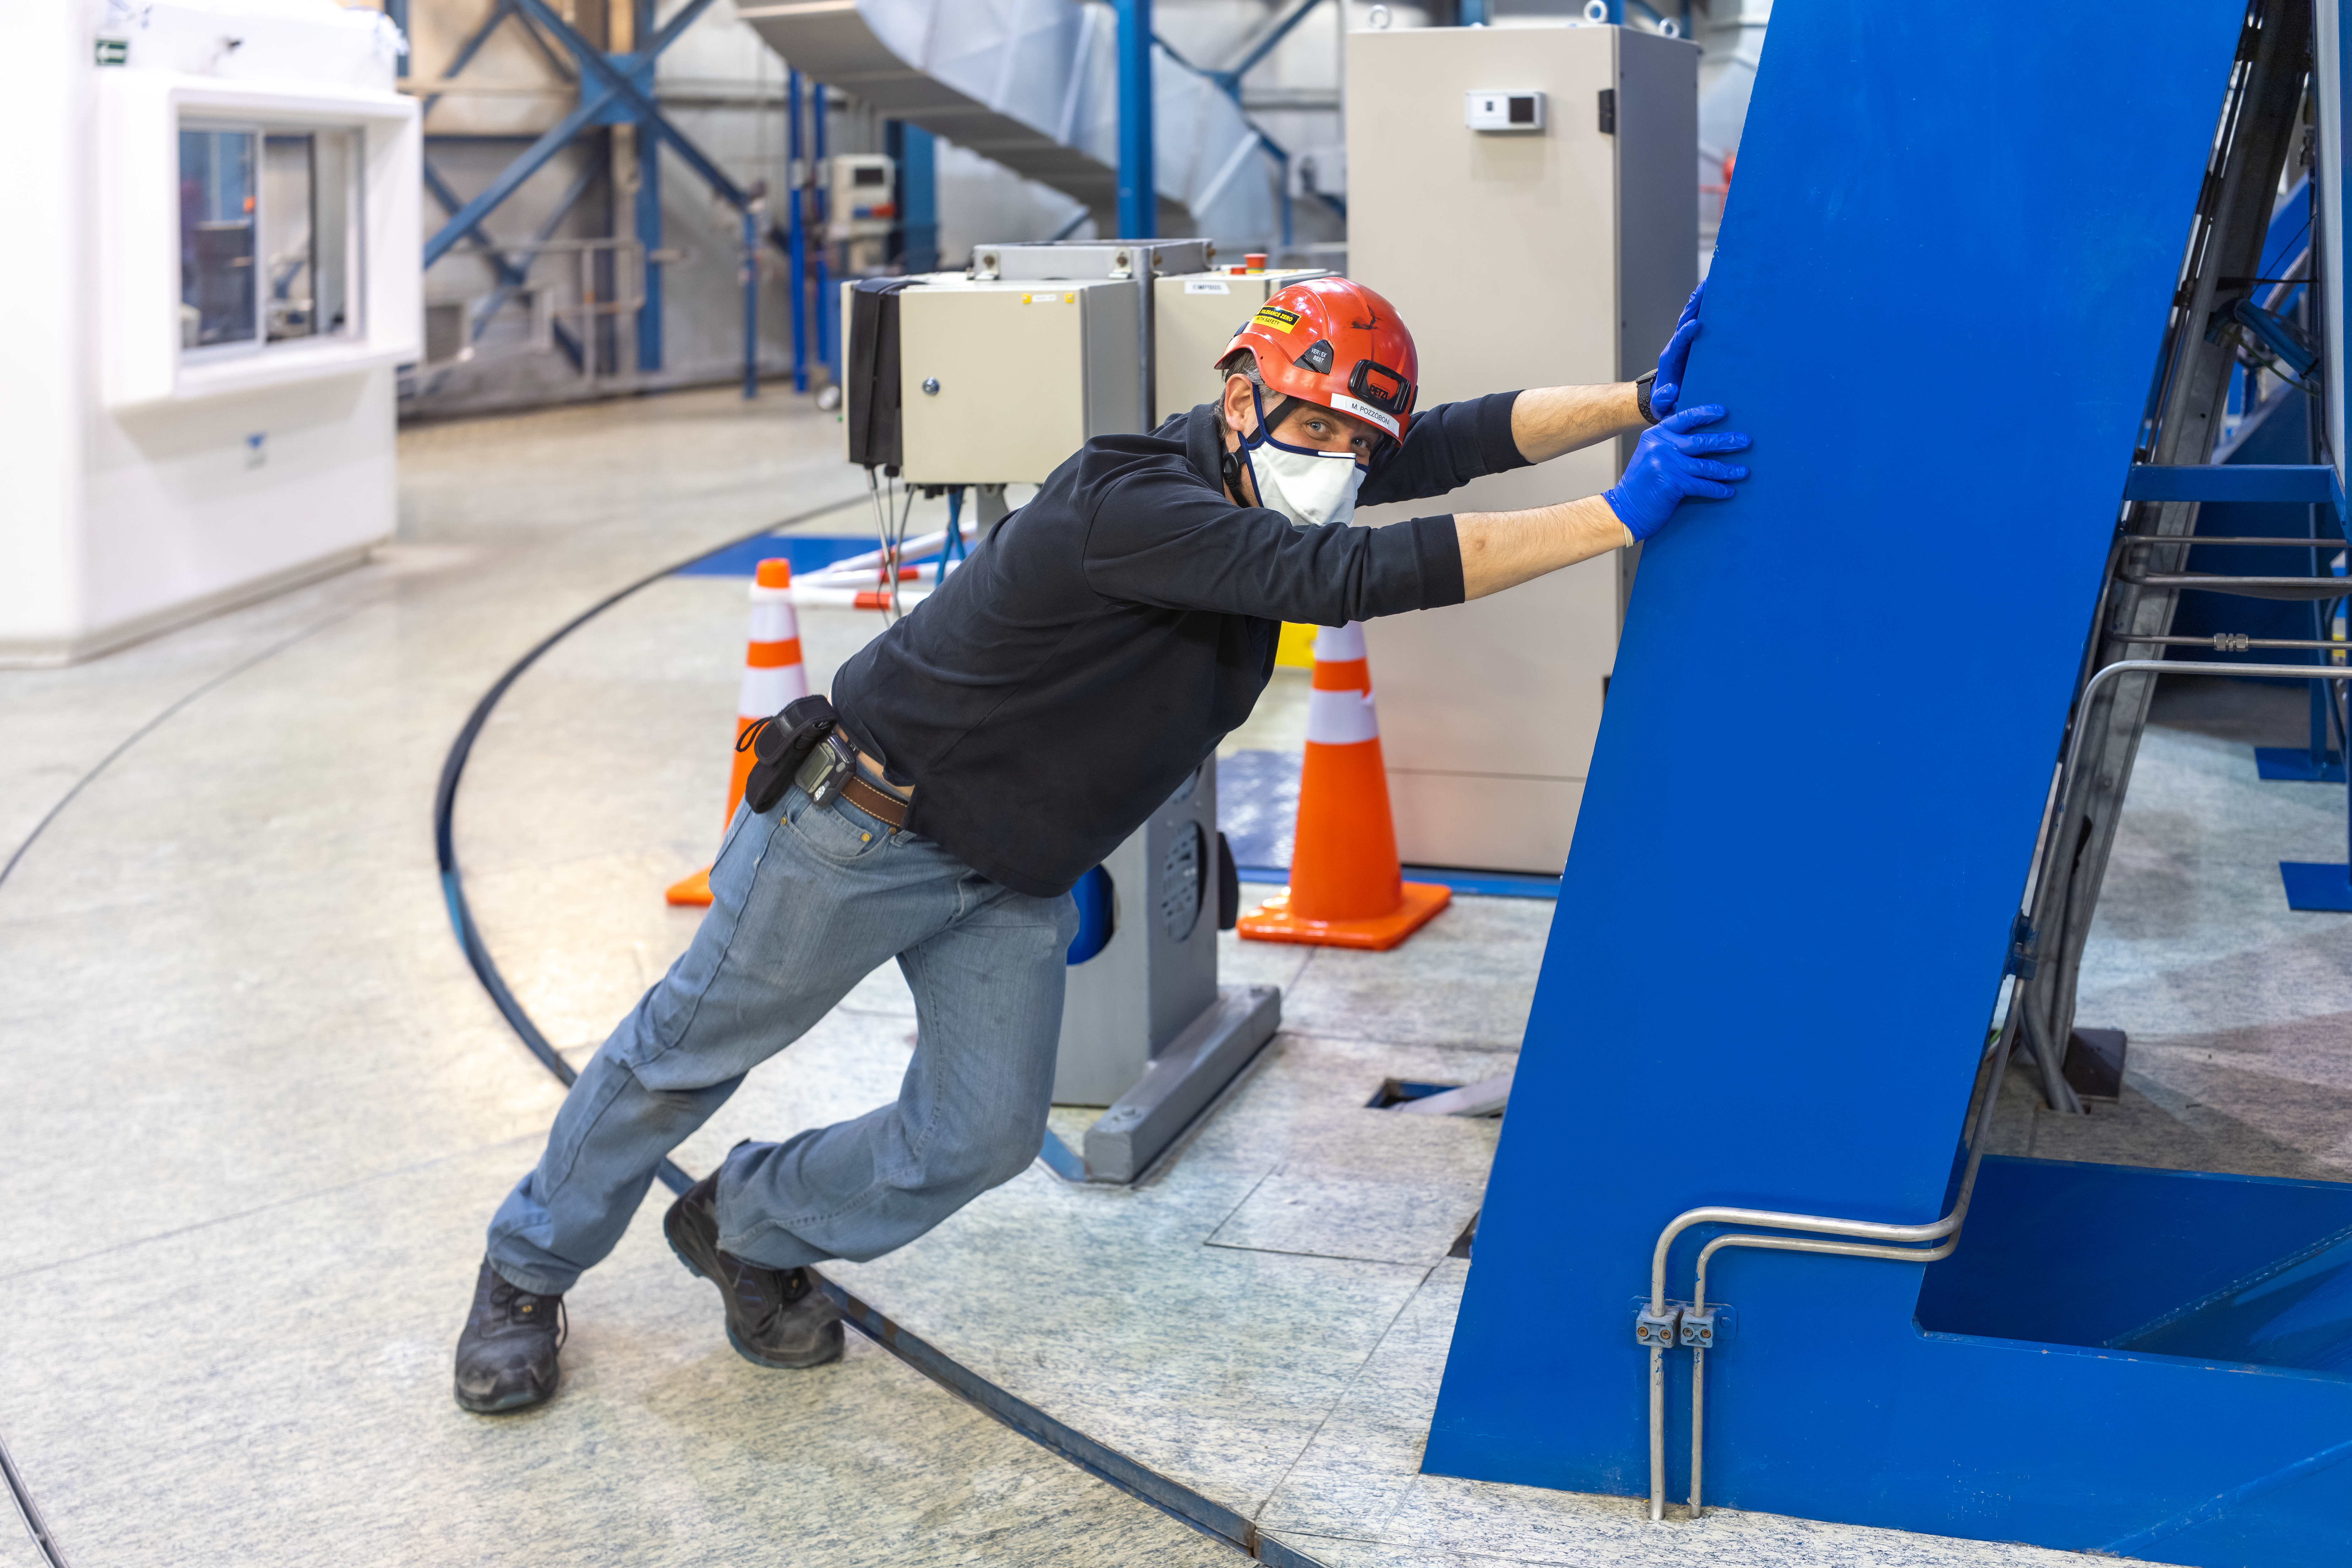

UT2 starts moving again

Following a pause of a few months due to the COVID-19 pandemic, the Unit Telescope 2 (UT2), part of ESO’s Very Large Telescope, was moved for the first time again on Thursday 10 September. To ensure a smooth movement, ESO engineer Matteo Pozzobon (pictured) initially moved the telescope by hand.

Credit: Andreas & Angelika Photography